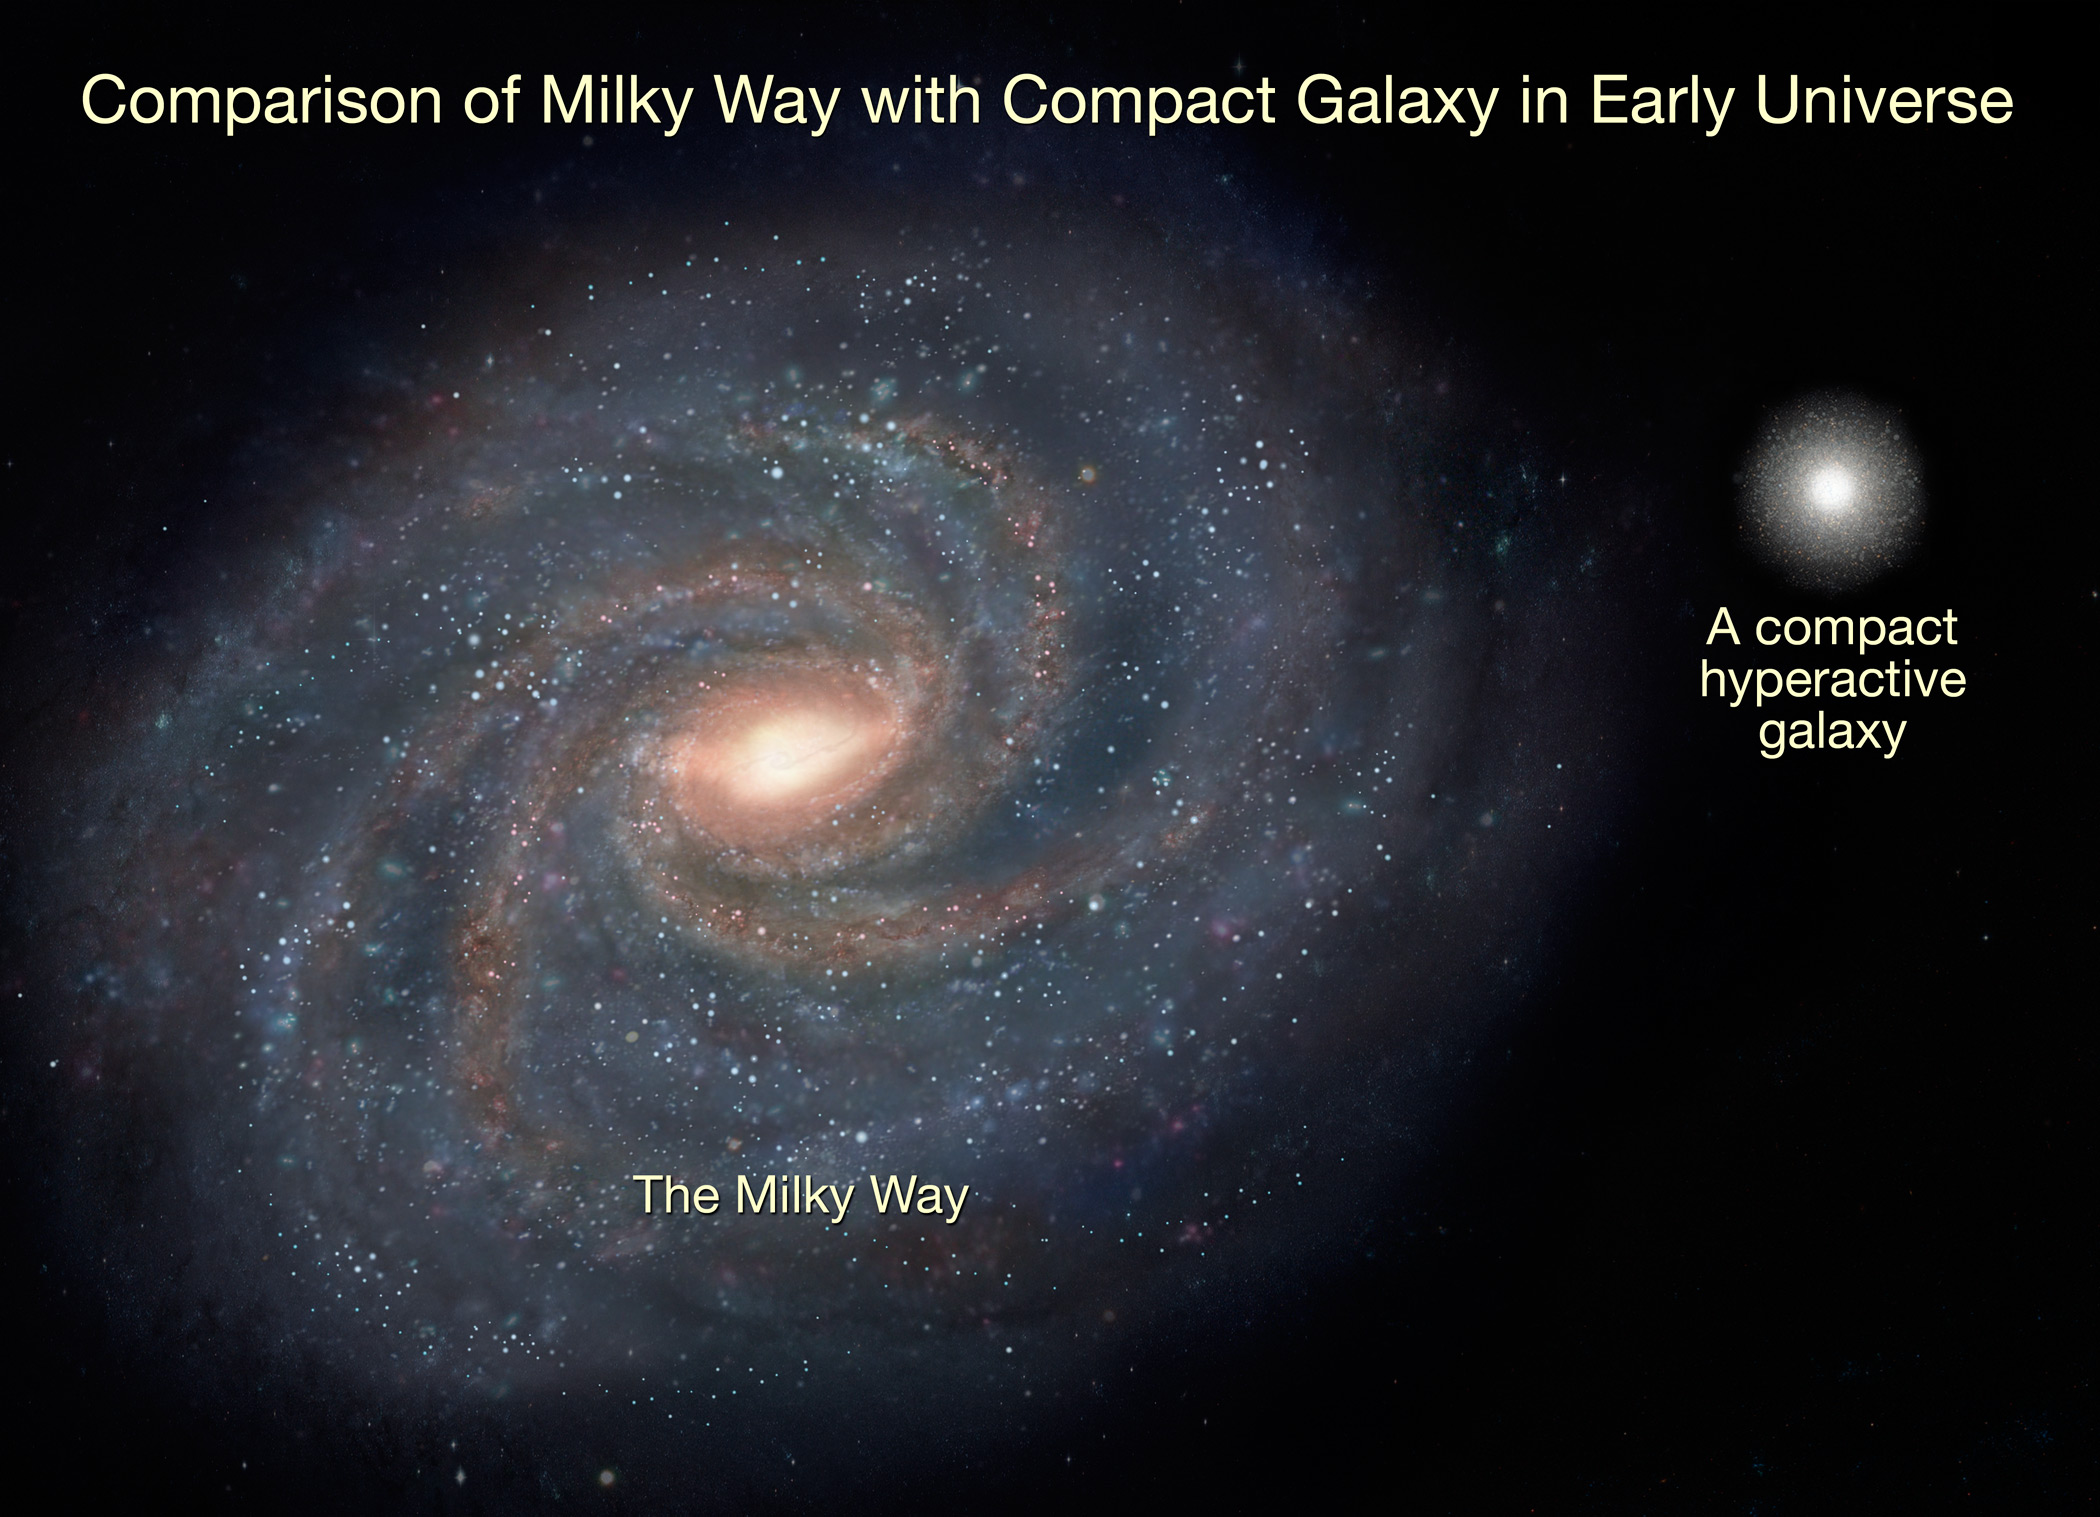

Hyperactive Galaxies In The Young Universe

This illustration compares the Milky Way with a compact galaxy in the early universe. Looking almost 11 billion years into the past, astronomers have measured the motions of stars for the first time in a very distant galaxy. They are whirling at a speed of one million miles per hour--about twice the speed of our Sun through the Milky Way. The galaxies are a fraction the size of our Milky Way, and so may have evolved over billions of years into the full-grown galaxies seen around us today.

Credit: NASA, ESA, and A. Feild (STScI) COMPARISON OF MILKY WAY WITH COMPACT GALAXY IN EARLY UNIVERSE (ARTIST'S ILLUSTRATION)